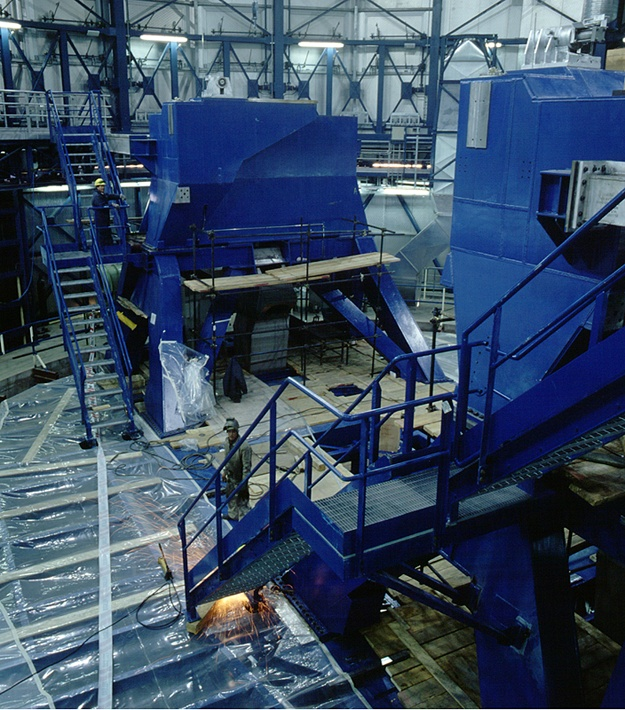

Lower intermediate structure of UT1

The Lower Intermediate Structure of Unit Telescope no. 1 (status mid-June 1997).

Credit: ESO